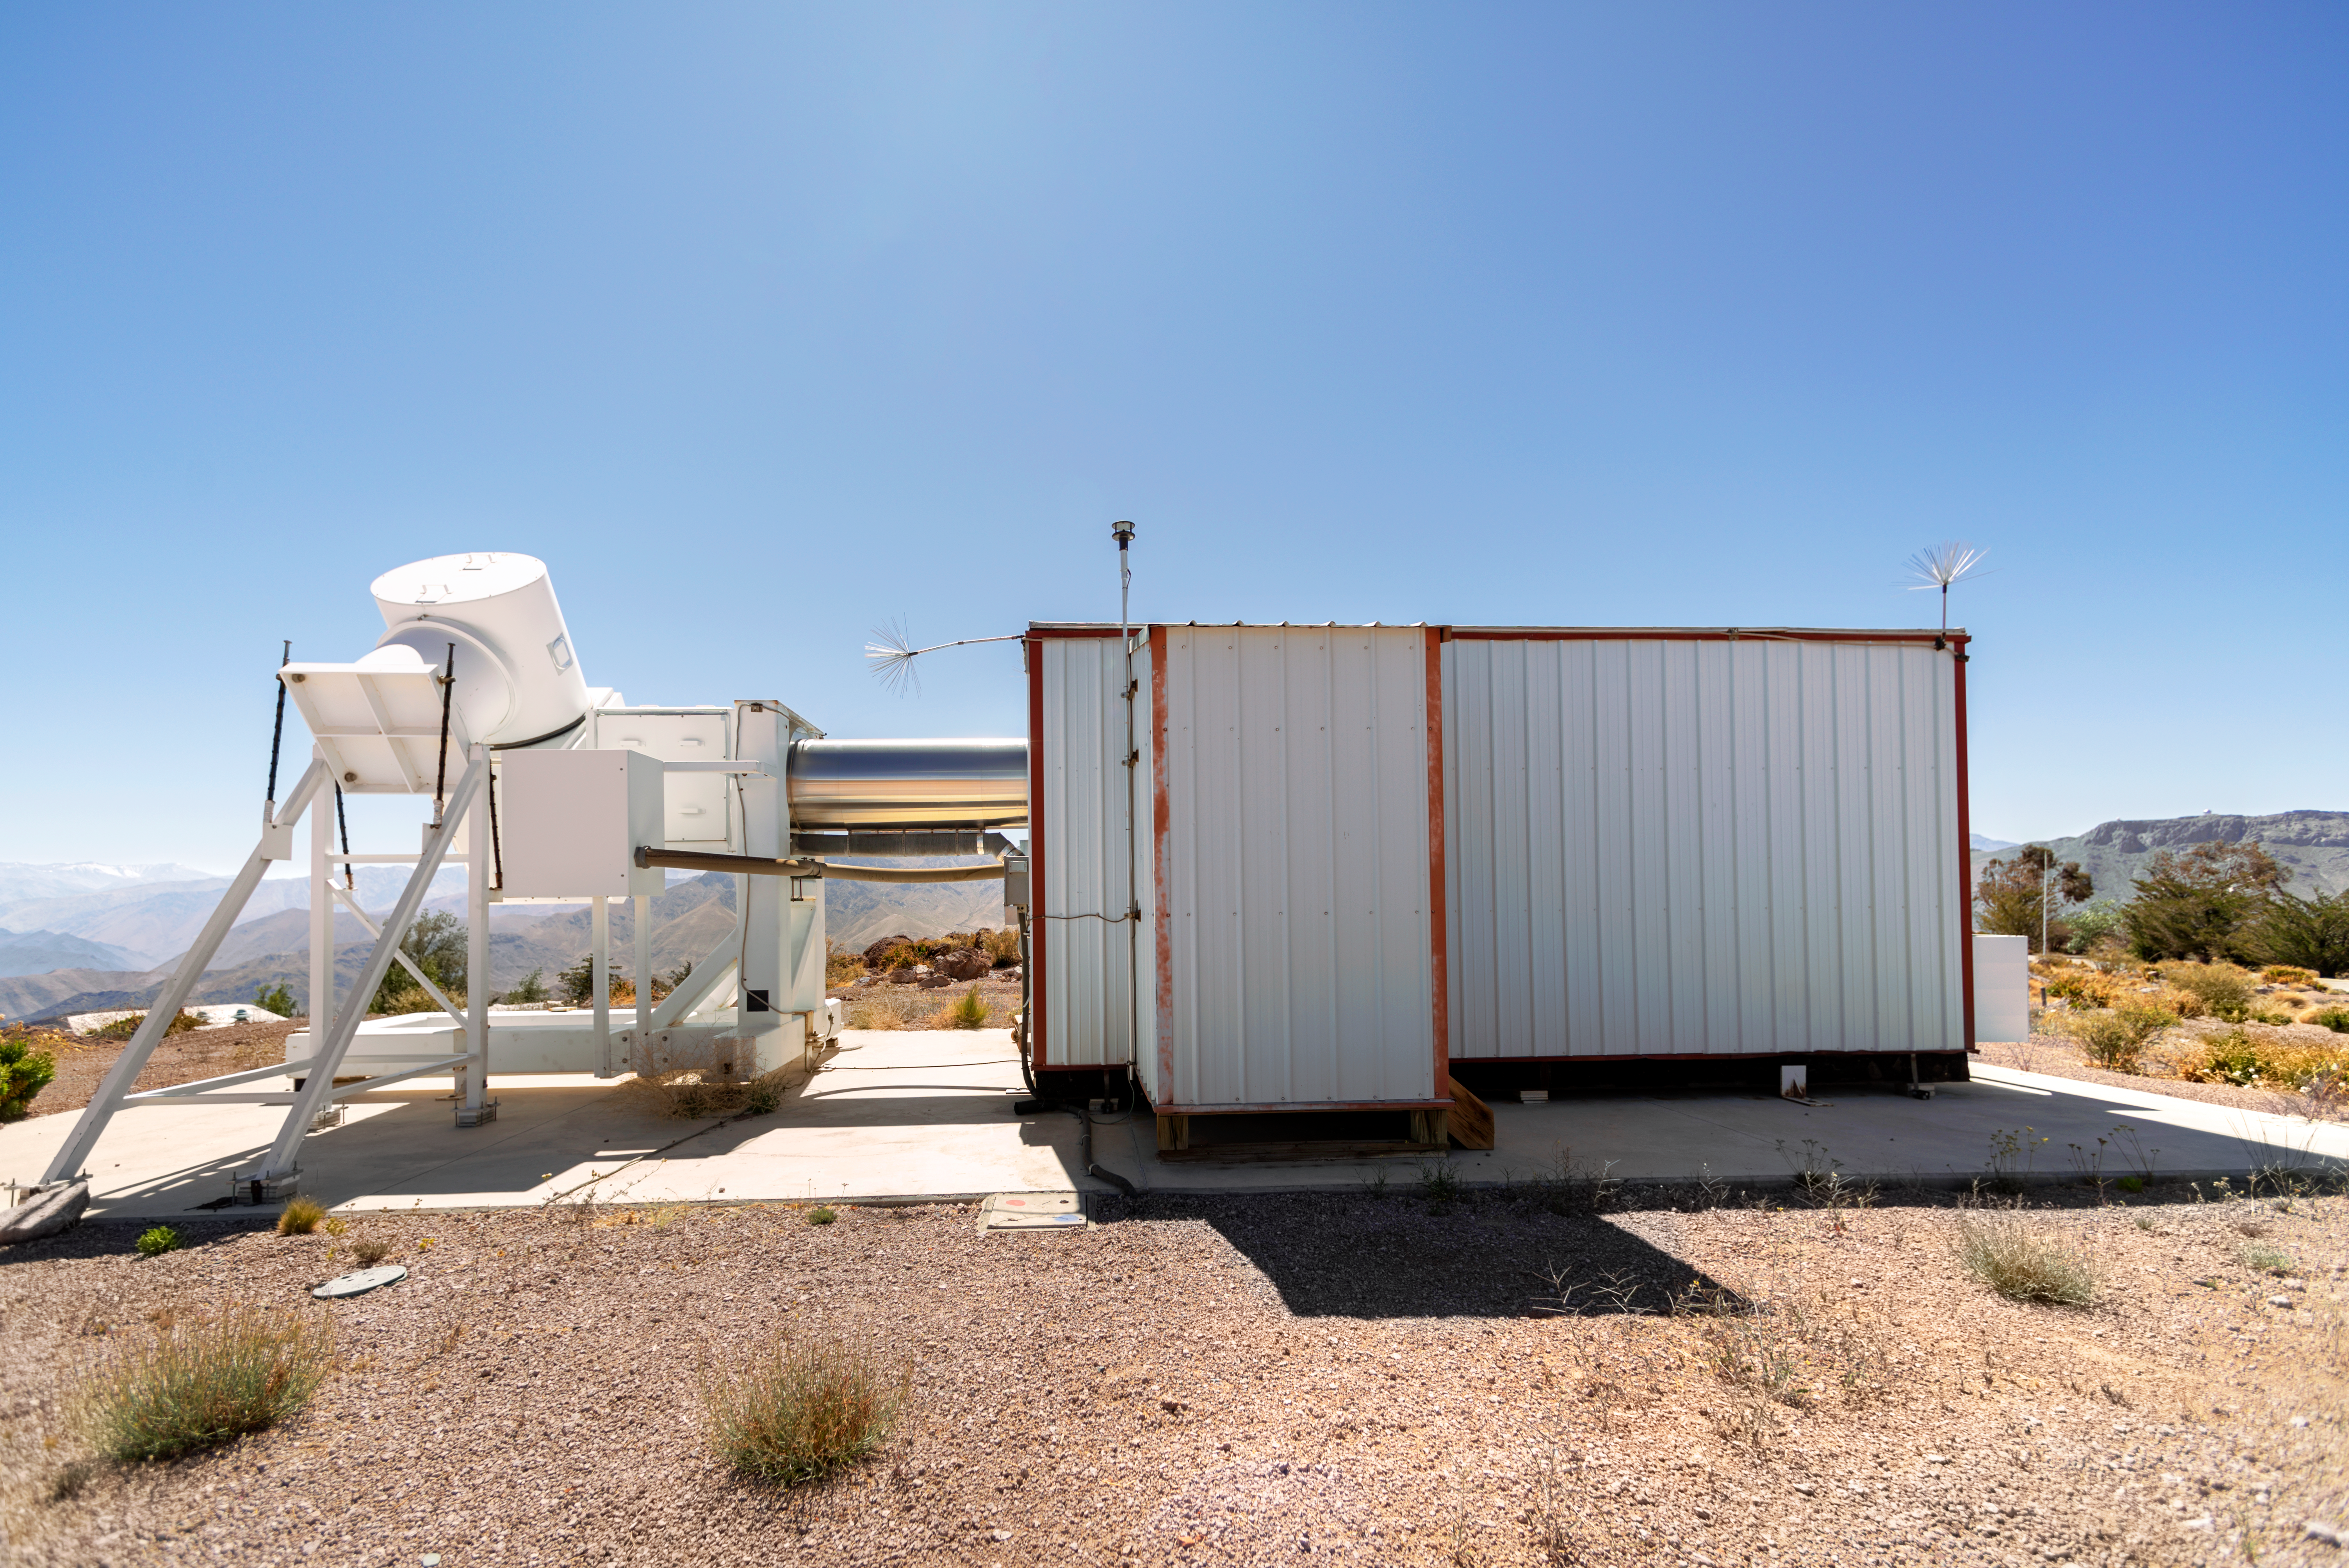

Wisconsin H-Alpha Mapper

Wisconsin H-Alpha Mapper at Cerro Tololo Inter-American Observatory in Chile.

Credit: CTIO/NOIRLab/NSF/AURA